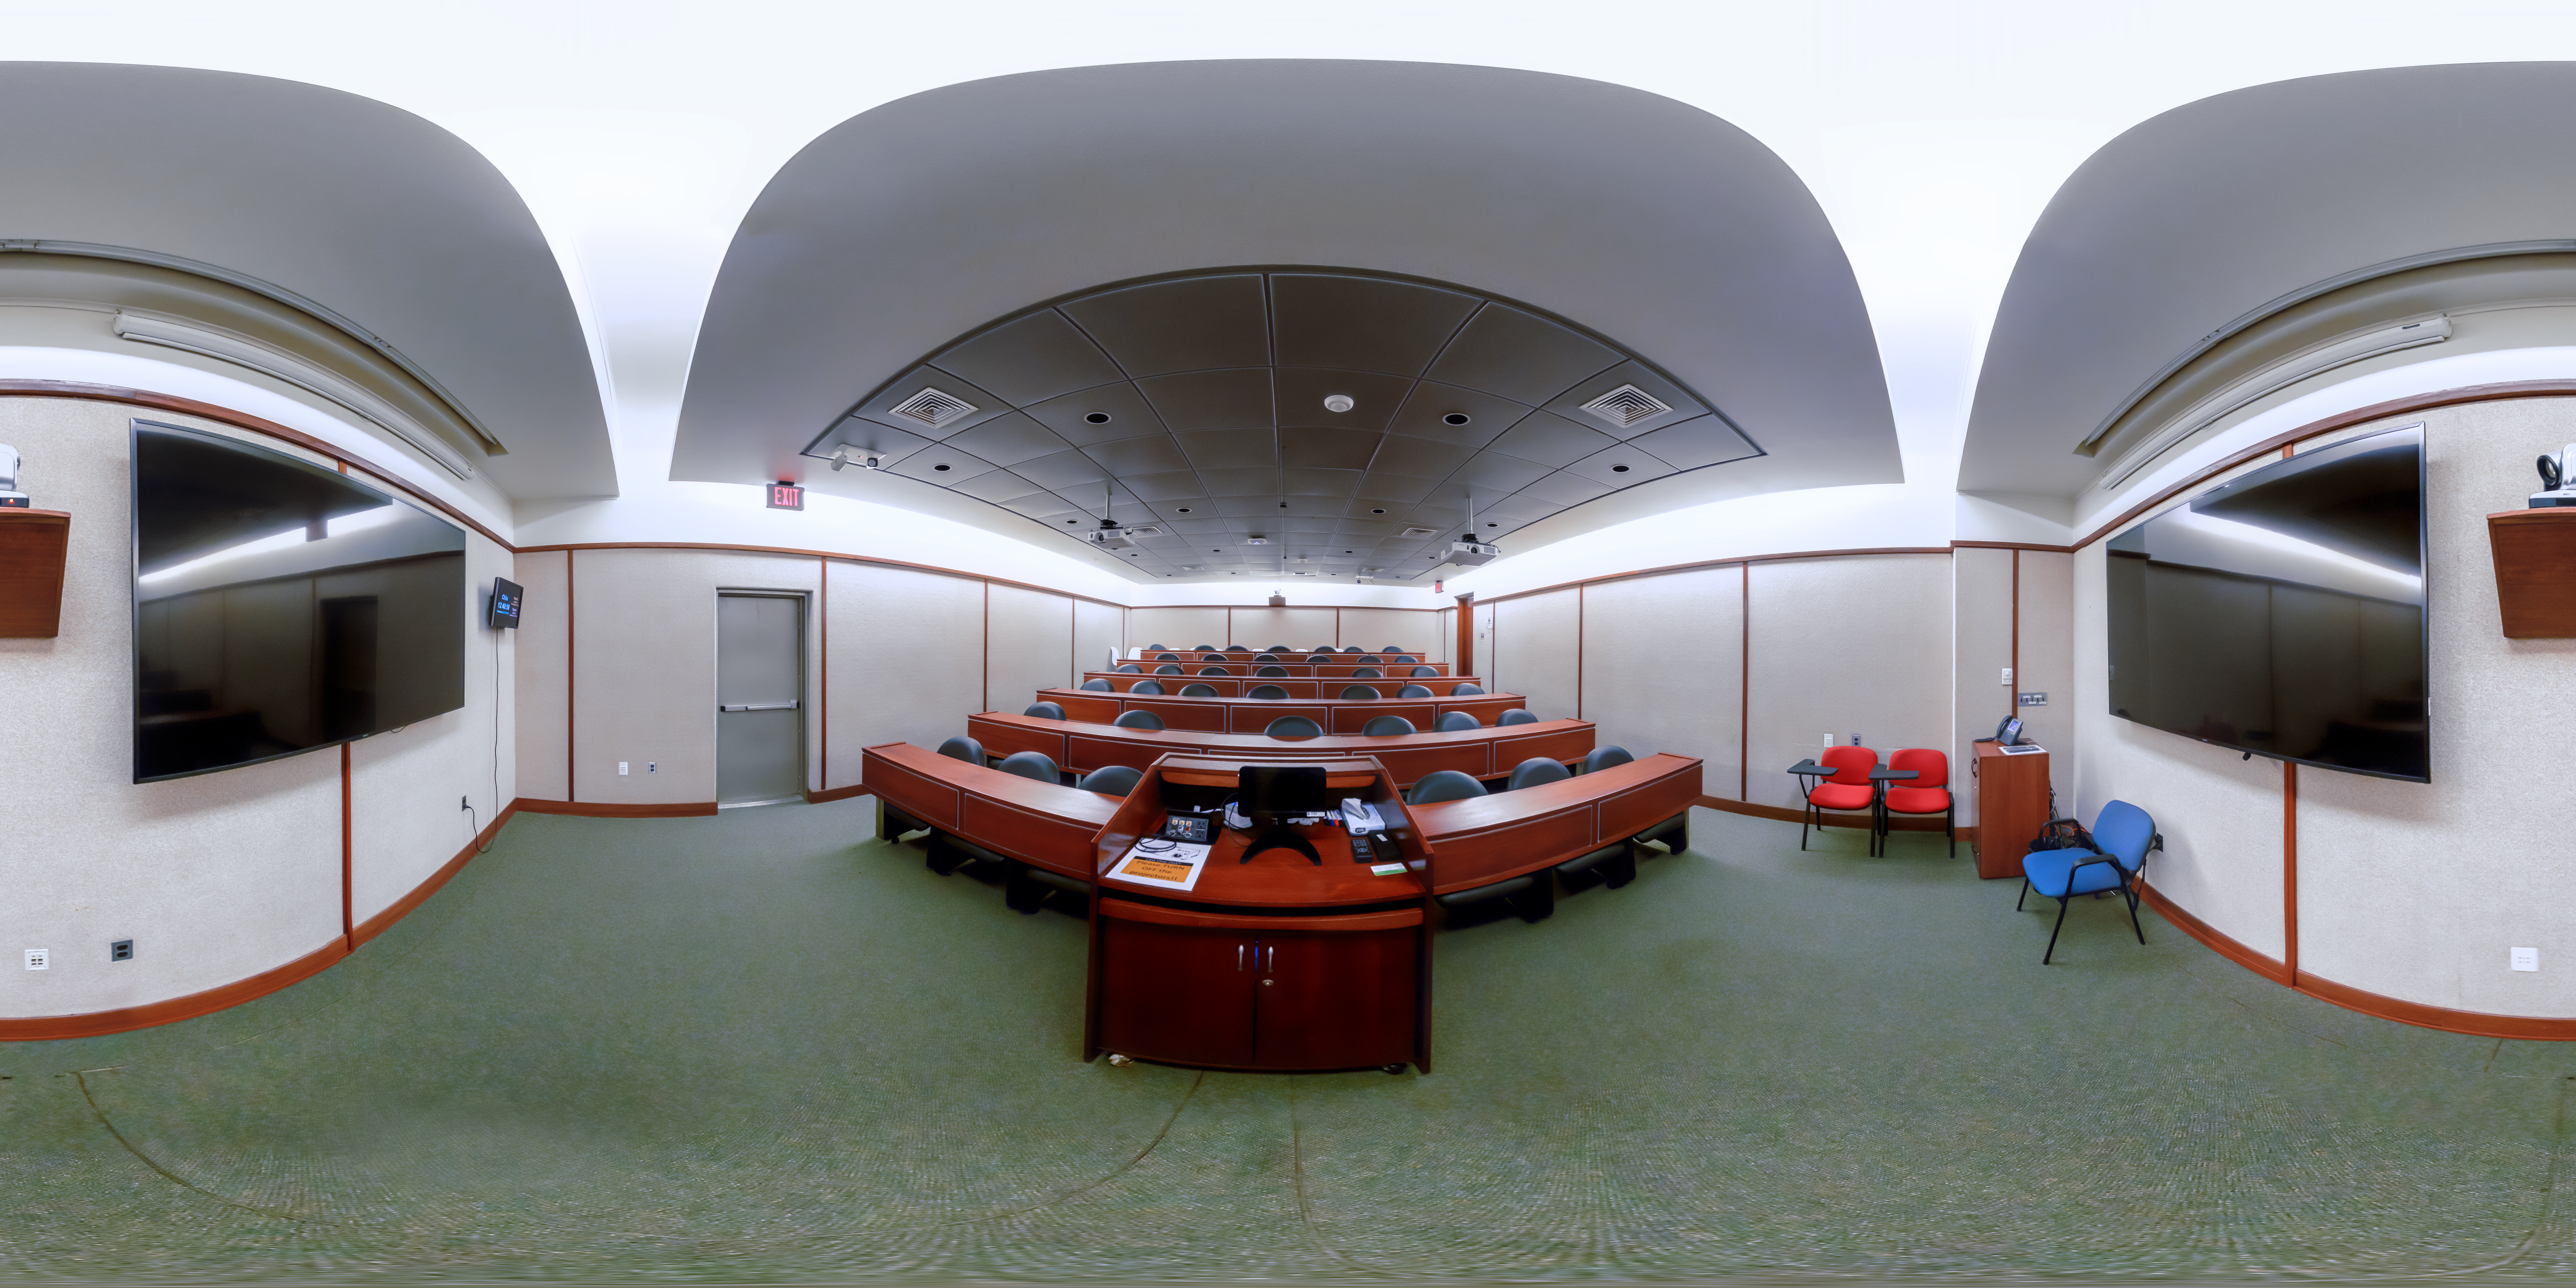

AURA Recinto Lecture Room 360 Panorama

A 360-degree panorama of the AURA Recinto facility in Chile.

Credit: NOIRLab/AURA/NSF/P. Horálek